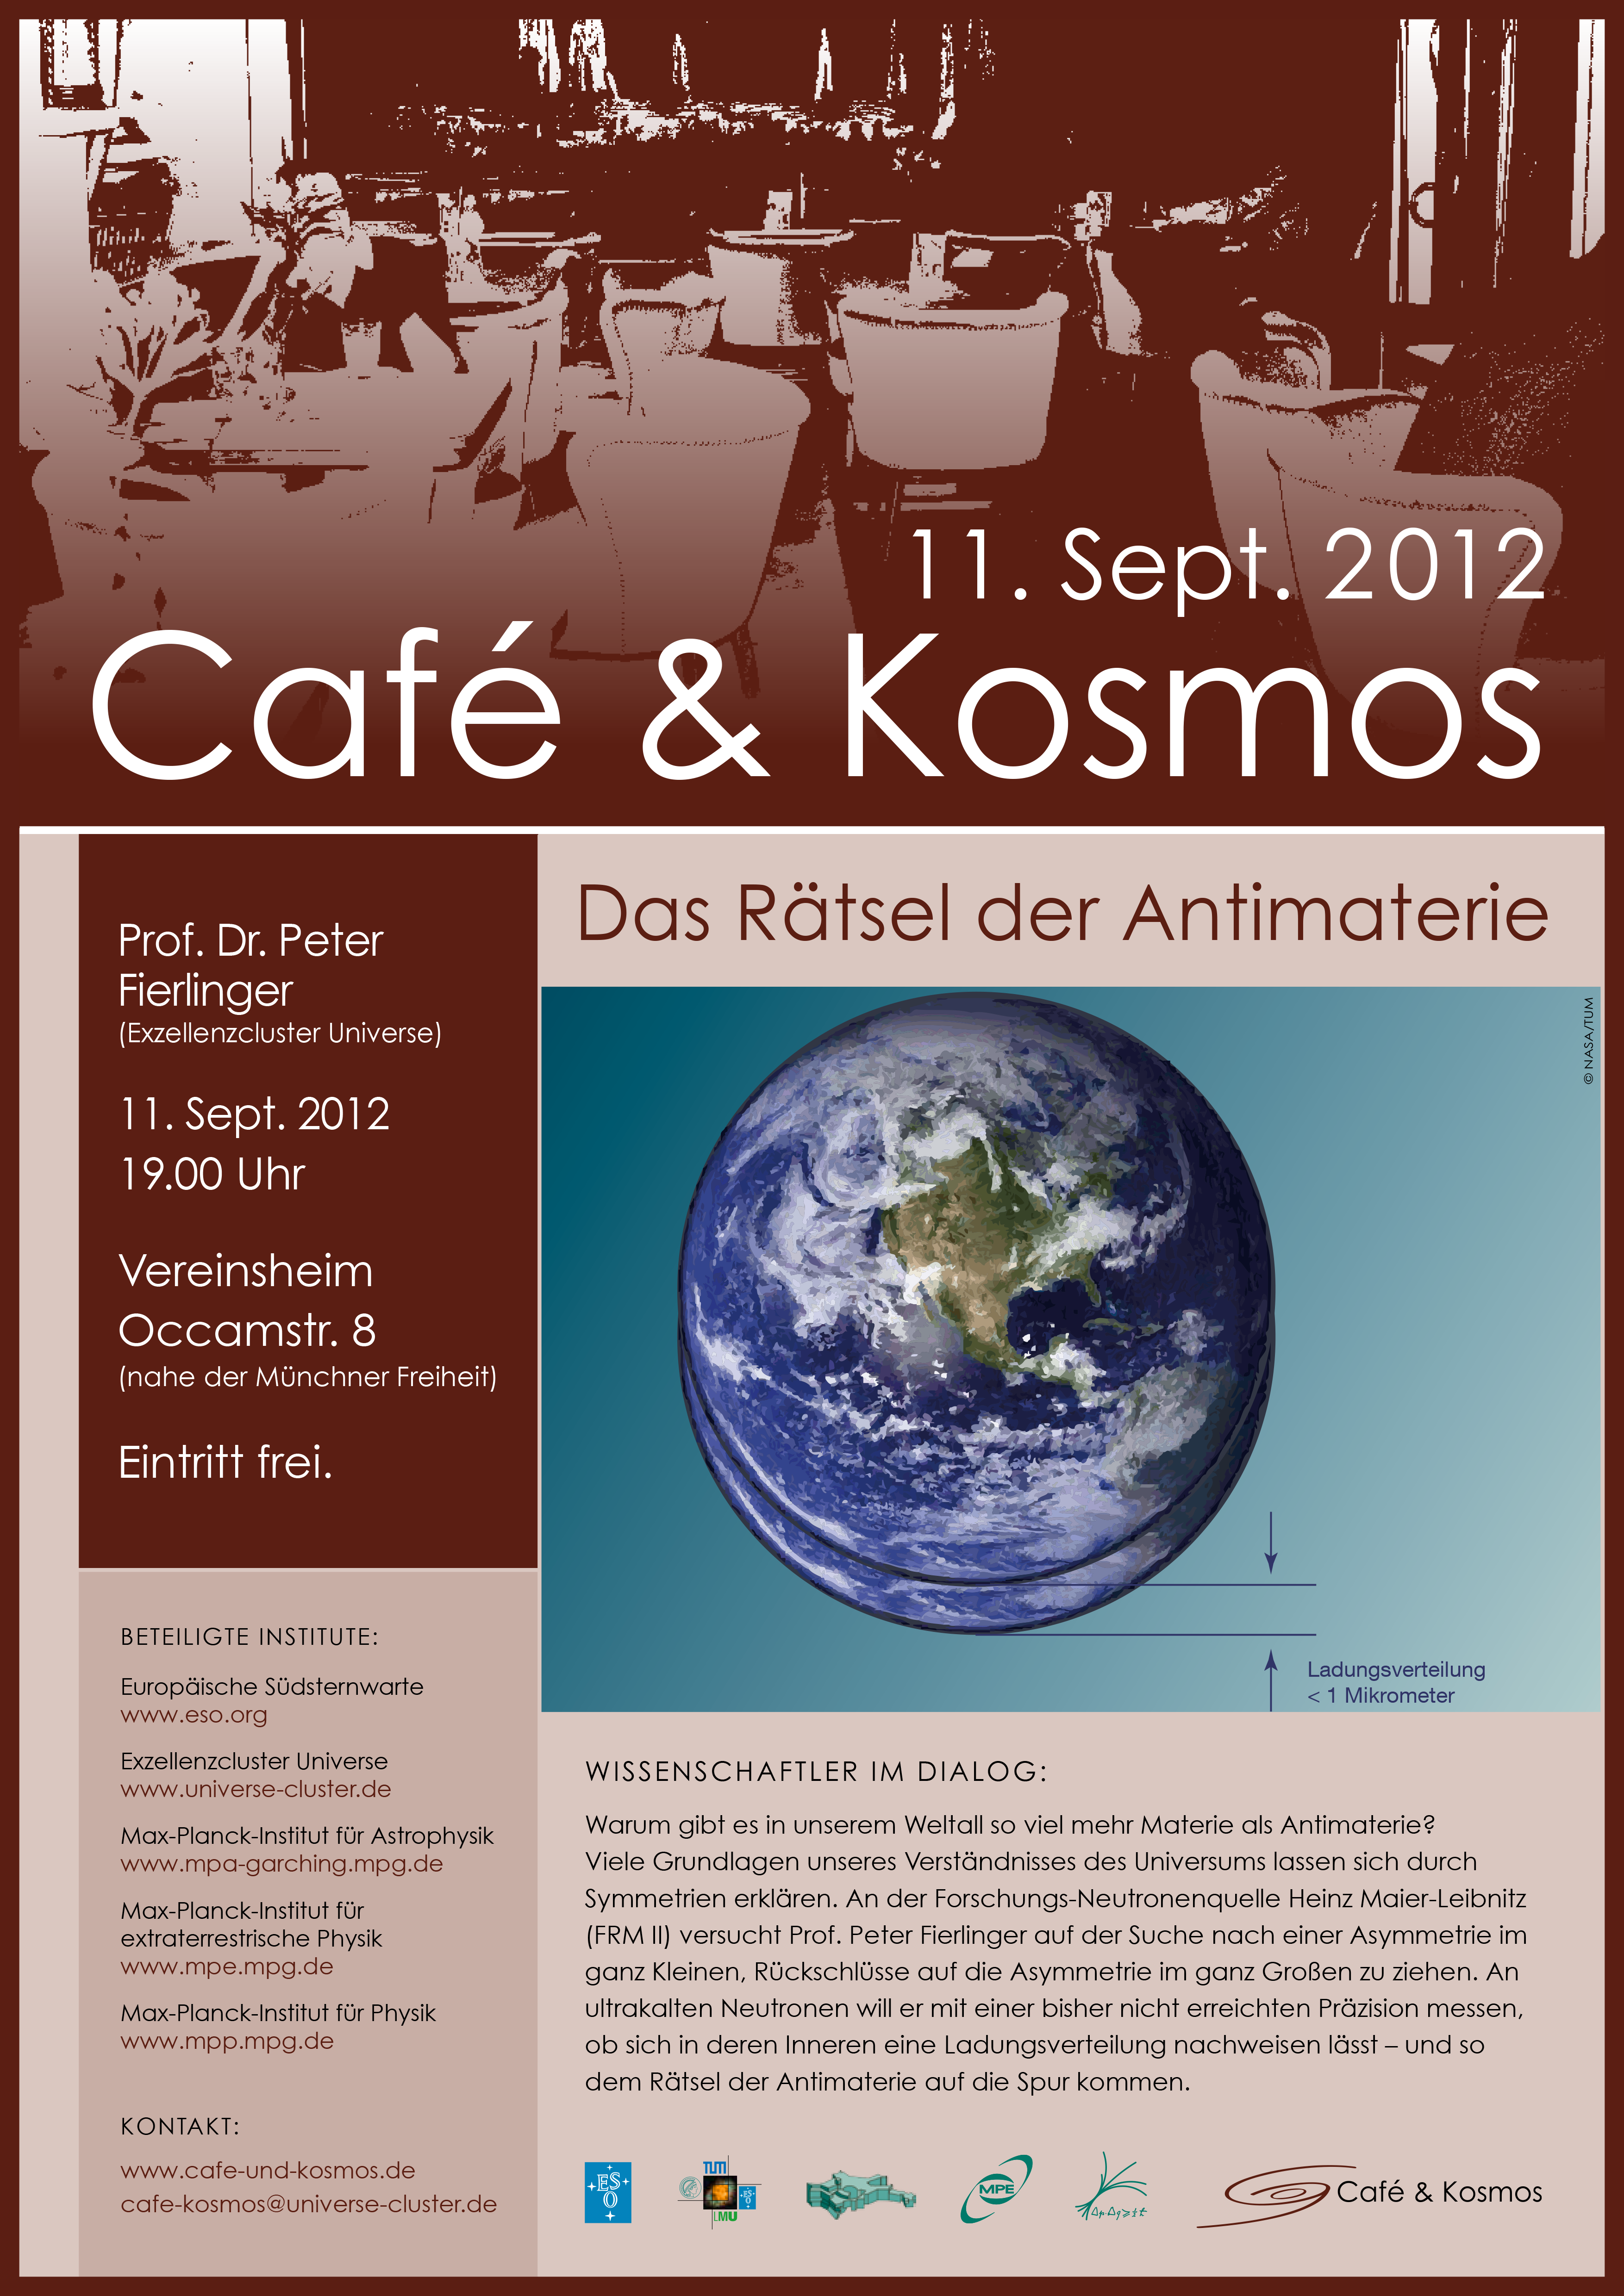

Poster of Café & Kosmos 11 Sept 2012

For more information about this event, visit: http://www.eso.org/public/events/special-evt/cafe-and-kosmos.html

This product is only available in electronic form.

Credit: ESO / Café & Kosmos